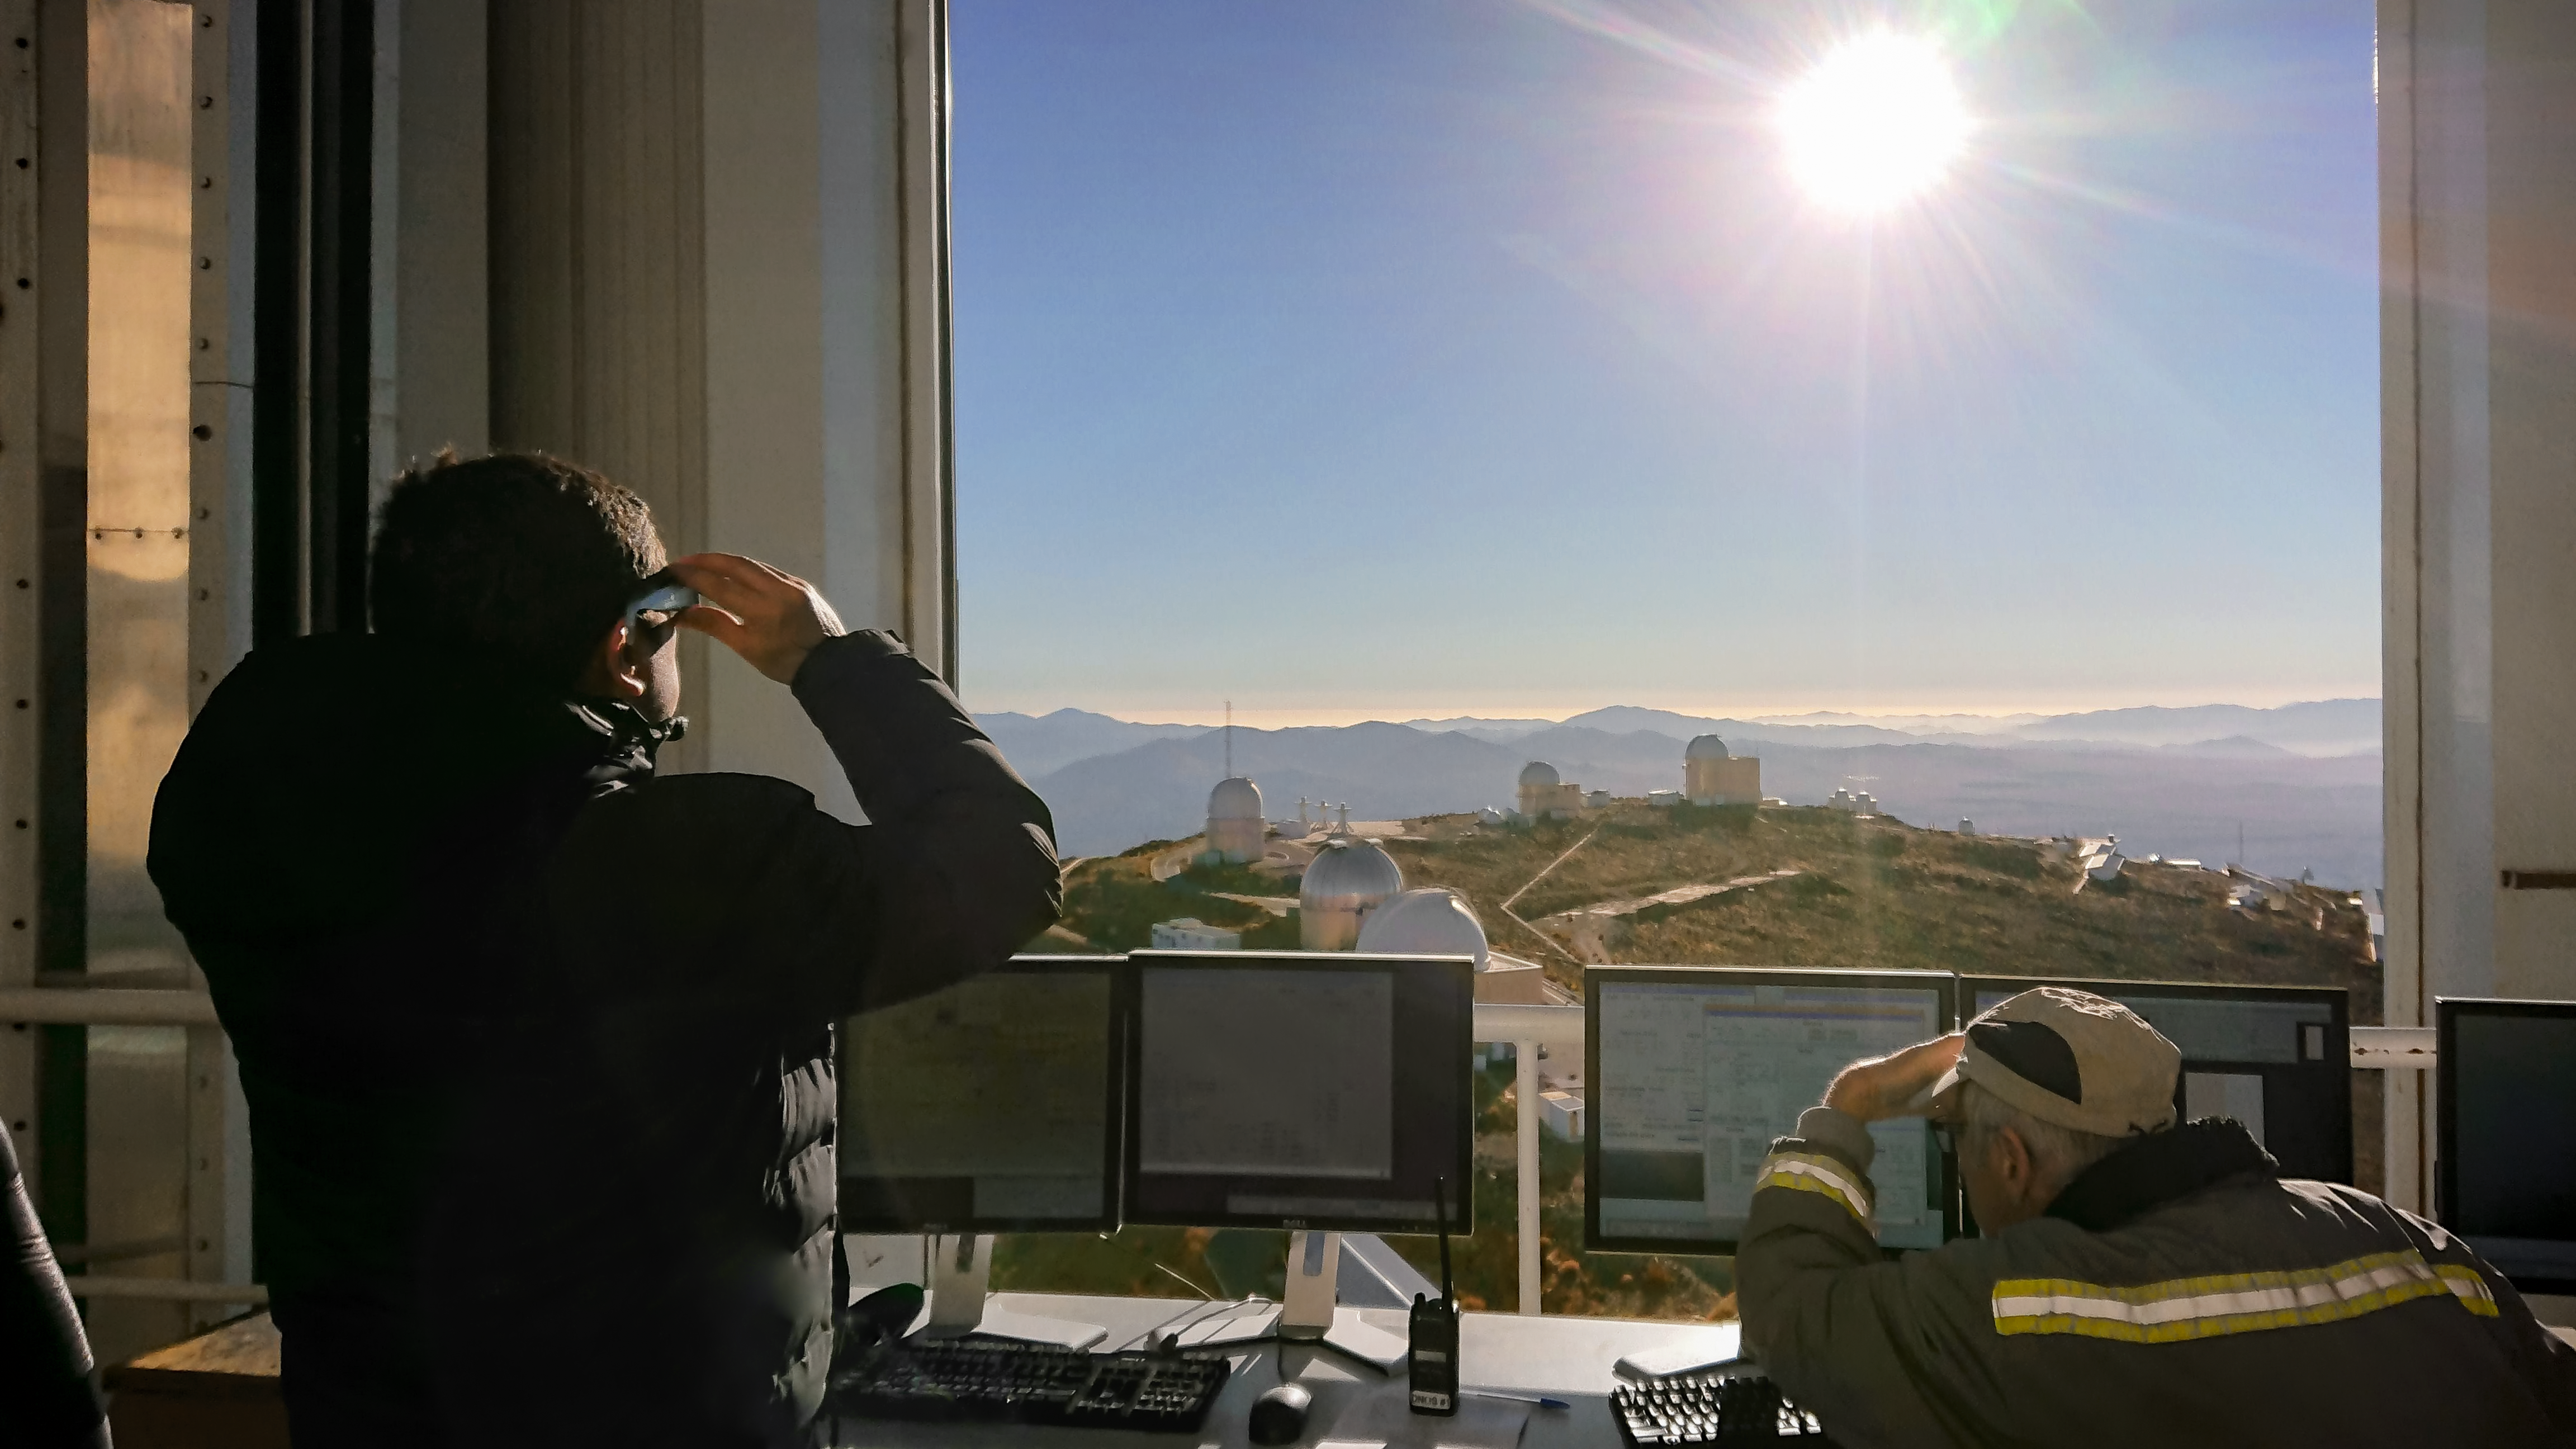

Solar Eclipse in La Silla 2019

The solar eclipse over La Silla observatory in Chile; the perfect way to commemorate the 50th anniversary of the observatory's official inauguration.

Credit: ESO/P. Sinclaire